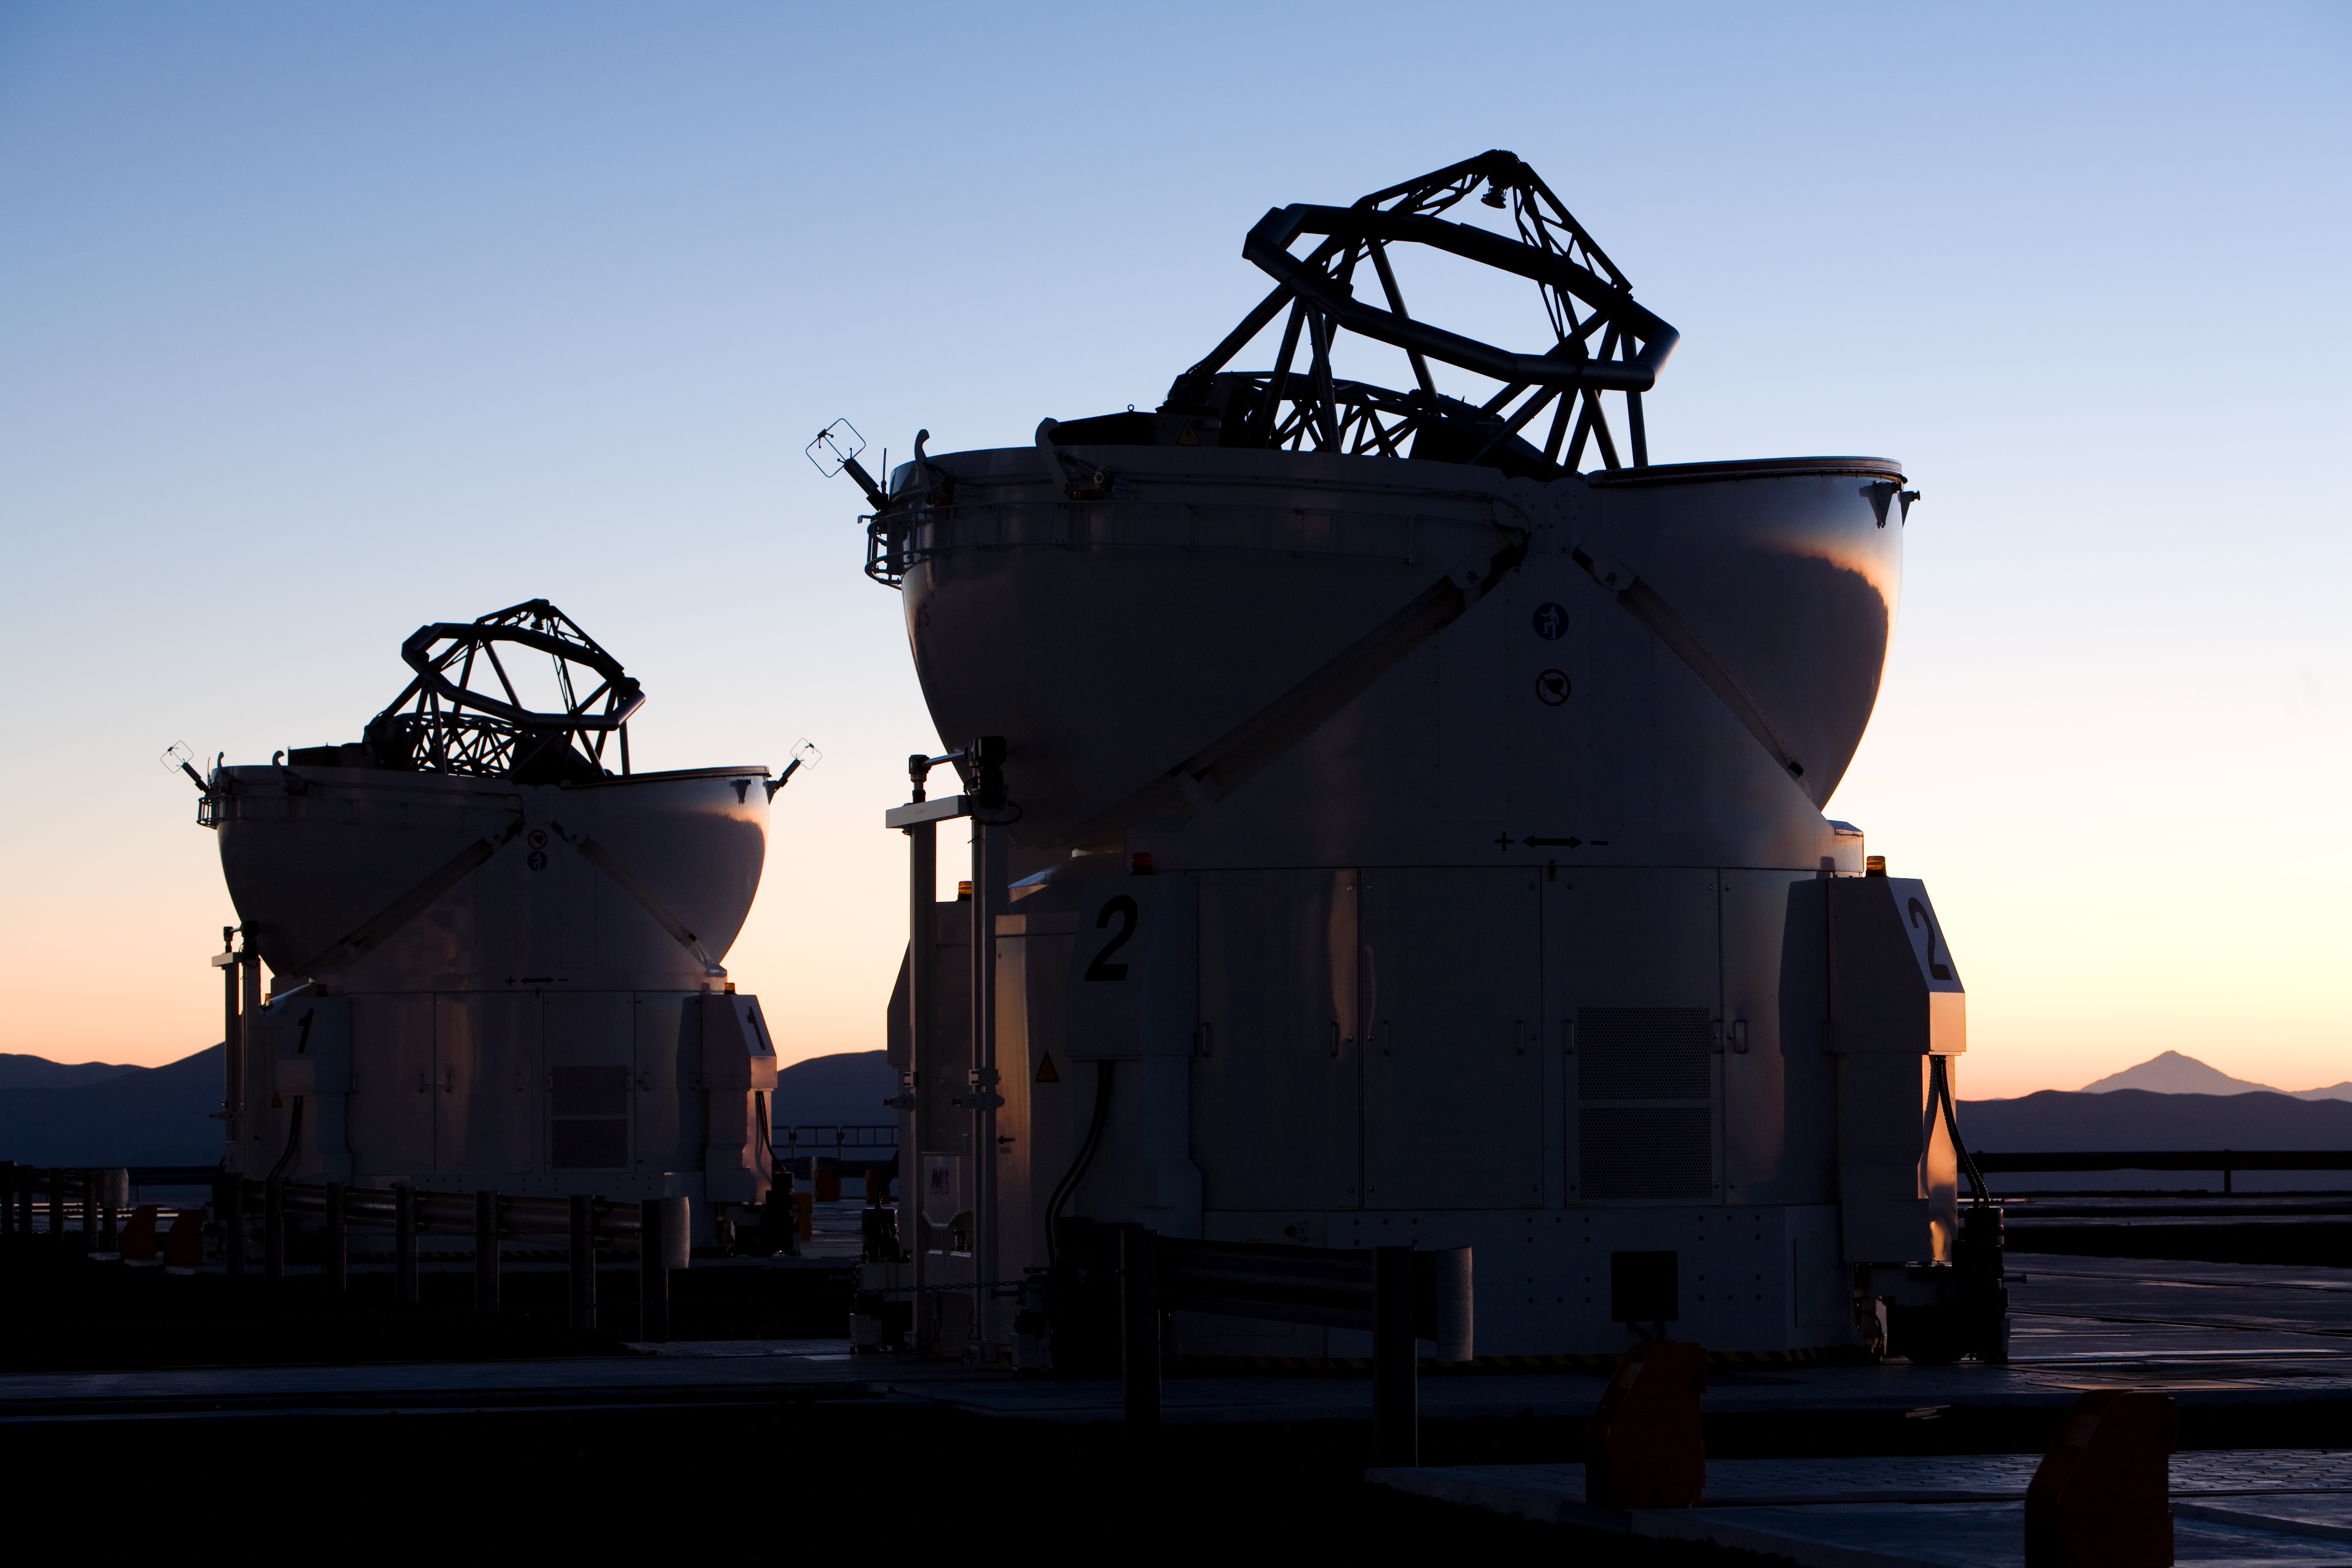

Auxillary Telescopes

Auxillary Telescopes in close-up view, just before sunrise.

Credit: ESO